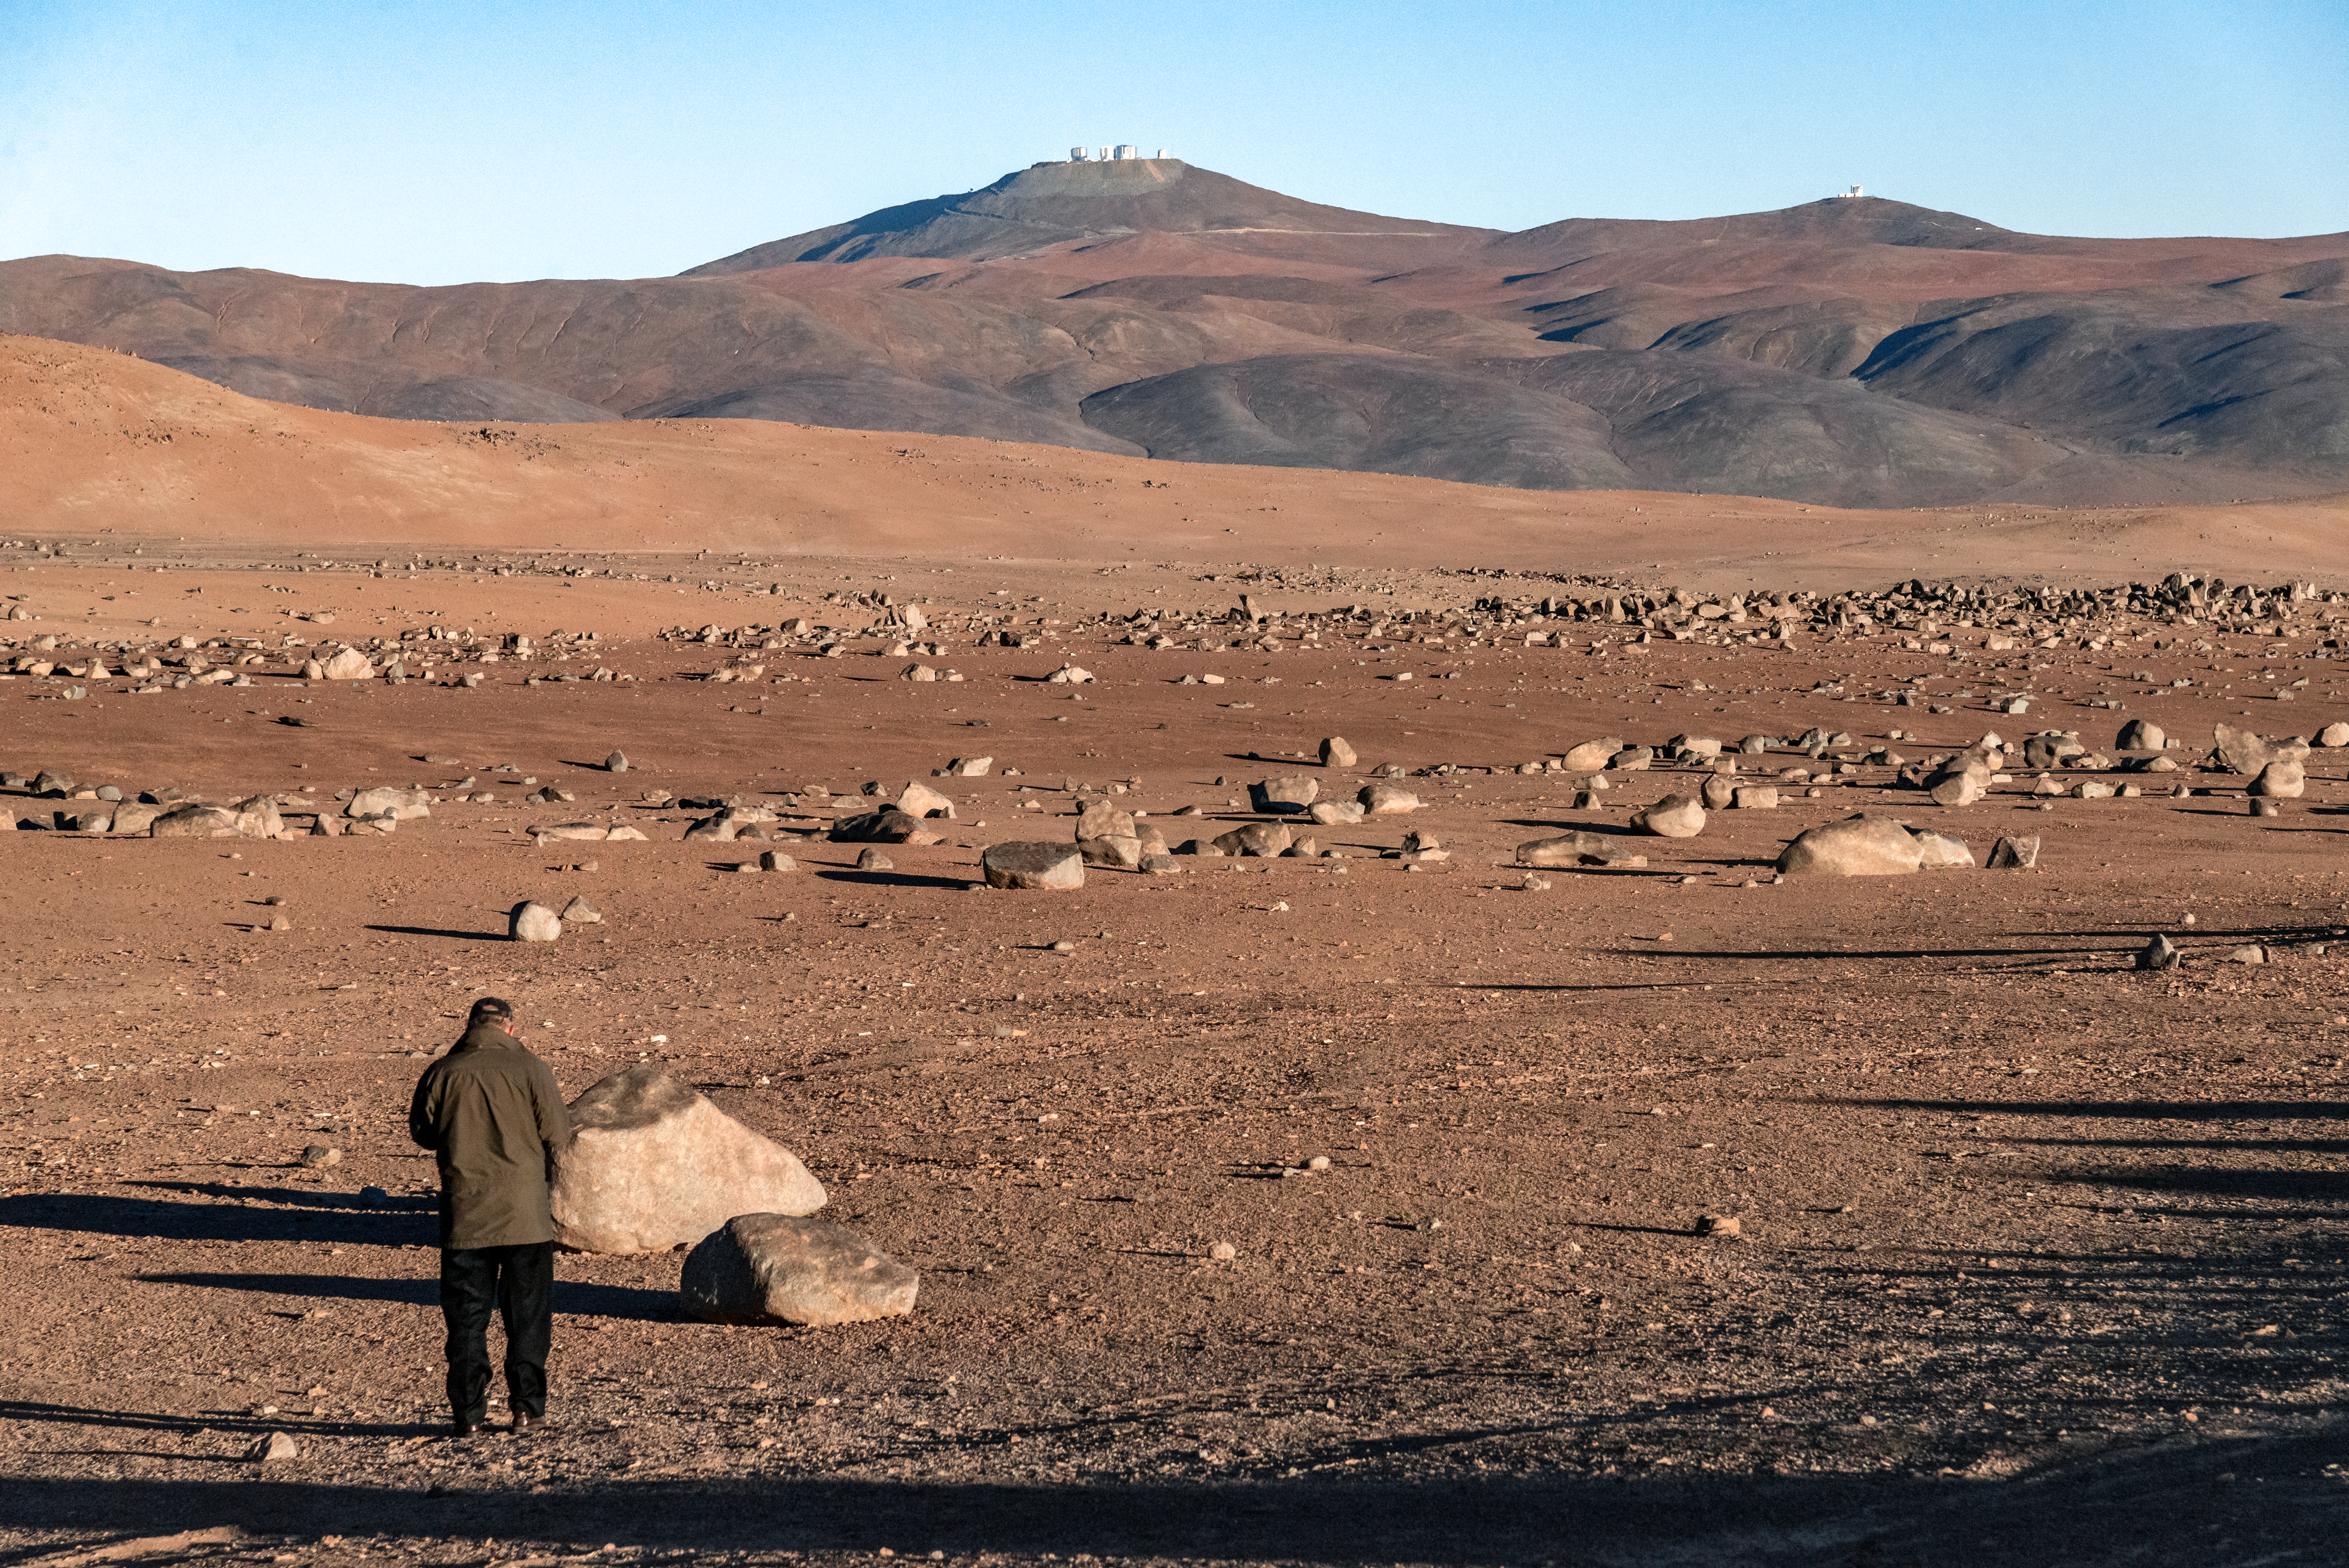

Martian Atacama

While the Atacama desert in Chile provides perfect viewing conditions for ESO's telescopes, the area is one of the most arid on the planet. The parched, barren landscape and the red hue could even pass for the surface of Mars. Cerro Paranal, home of ESO's Very Large Telescope, is seen in the background of this image.

Credit: M. Struik (CERN)/ESO